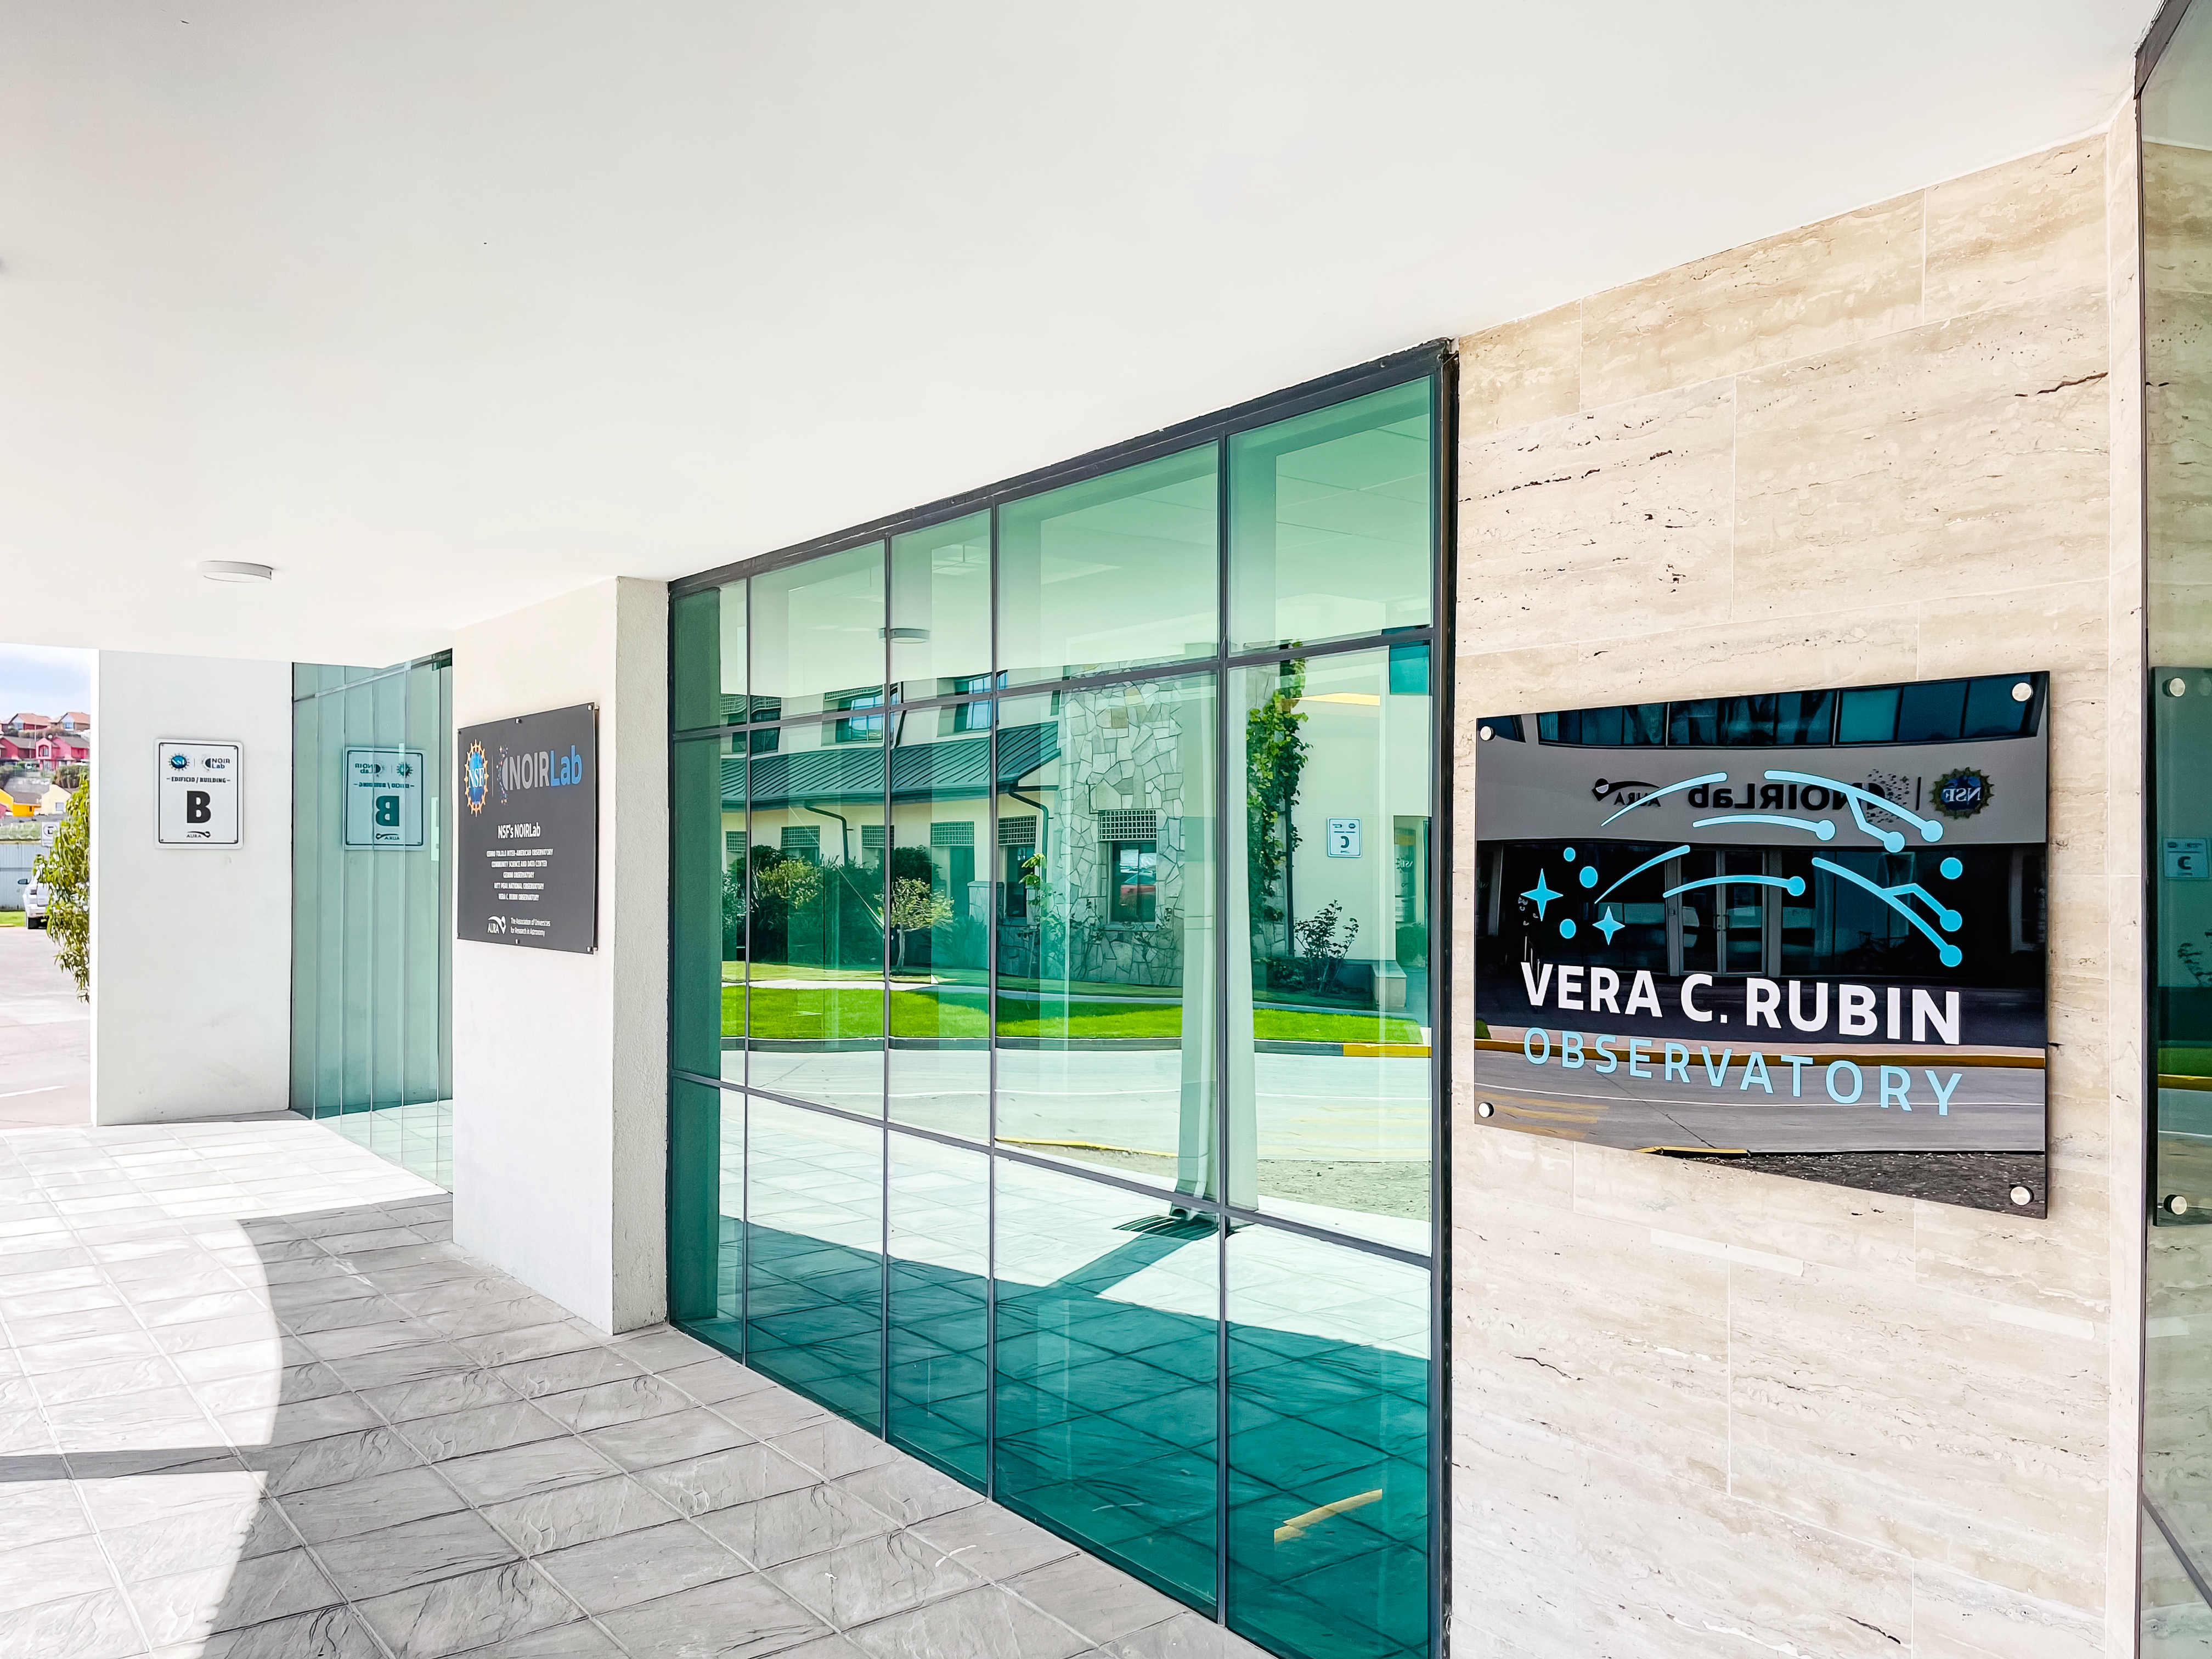

AURA Recinto Building B Main Entrance

The main entrance of the AURA Recinto Building B in La Serena, Chile.

Credit: NOIRLab/NSF/AURA